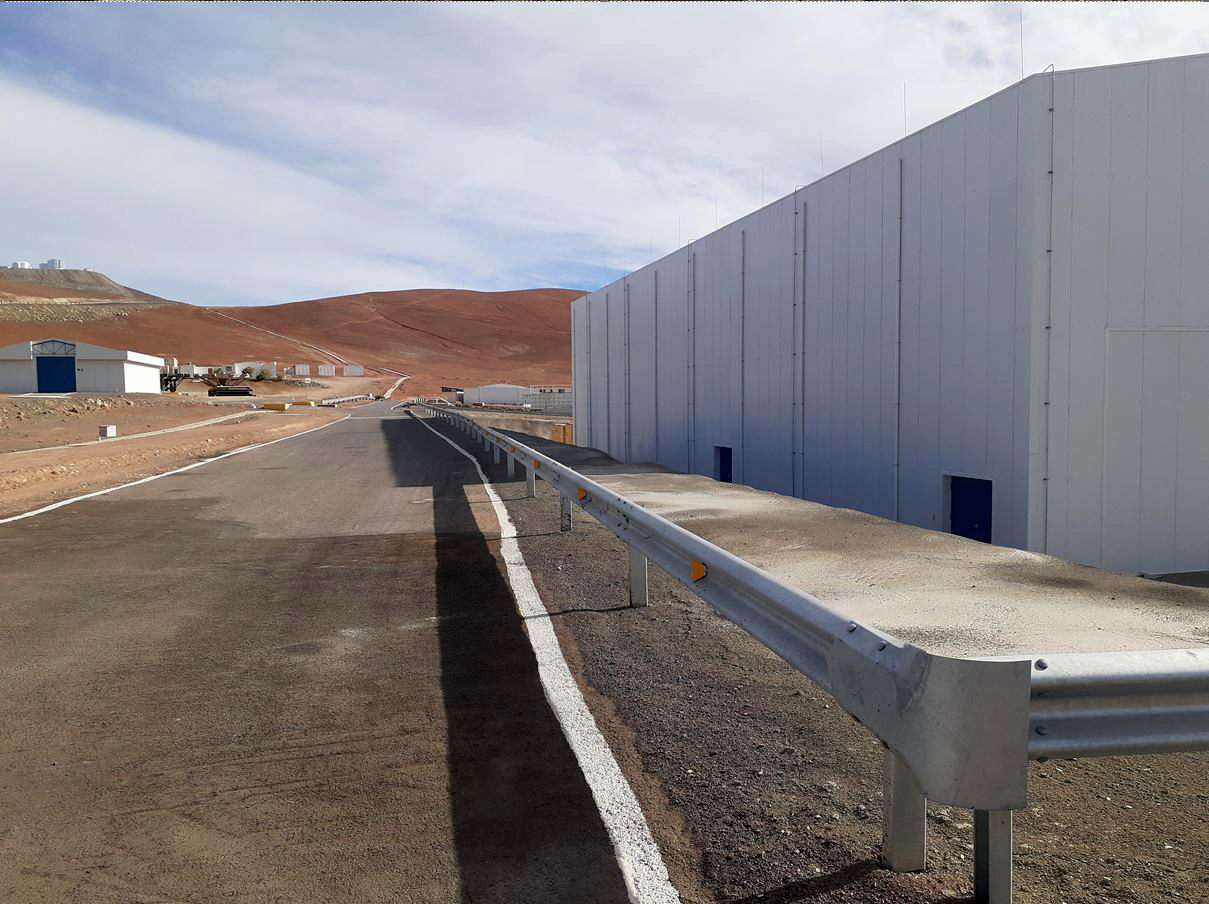

ELT Technical Facility at ESO's Paranal Observatory

On the right of this image, taken in 2020, is the ELT Technical Facility (ETF) in Paranal, Chile. This facility will serve as a site for integrating and verifying ELT components before they join the telescope. It will also be the site where ELT mirrors are cleaned and recoated before being placed back on the telescope

Credit: ESO/G. Hüdepohl (atacamaphoto.com)